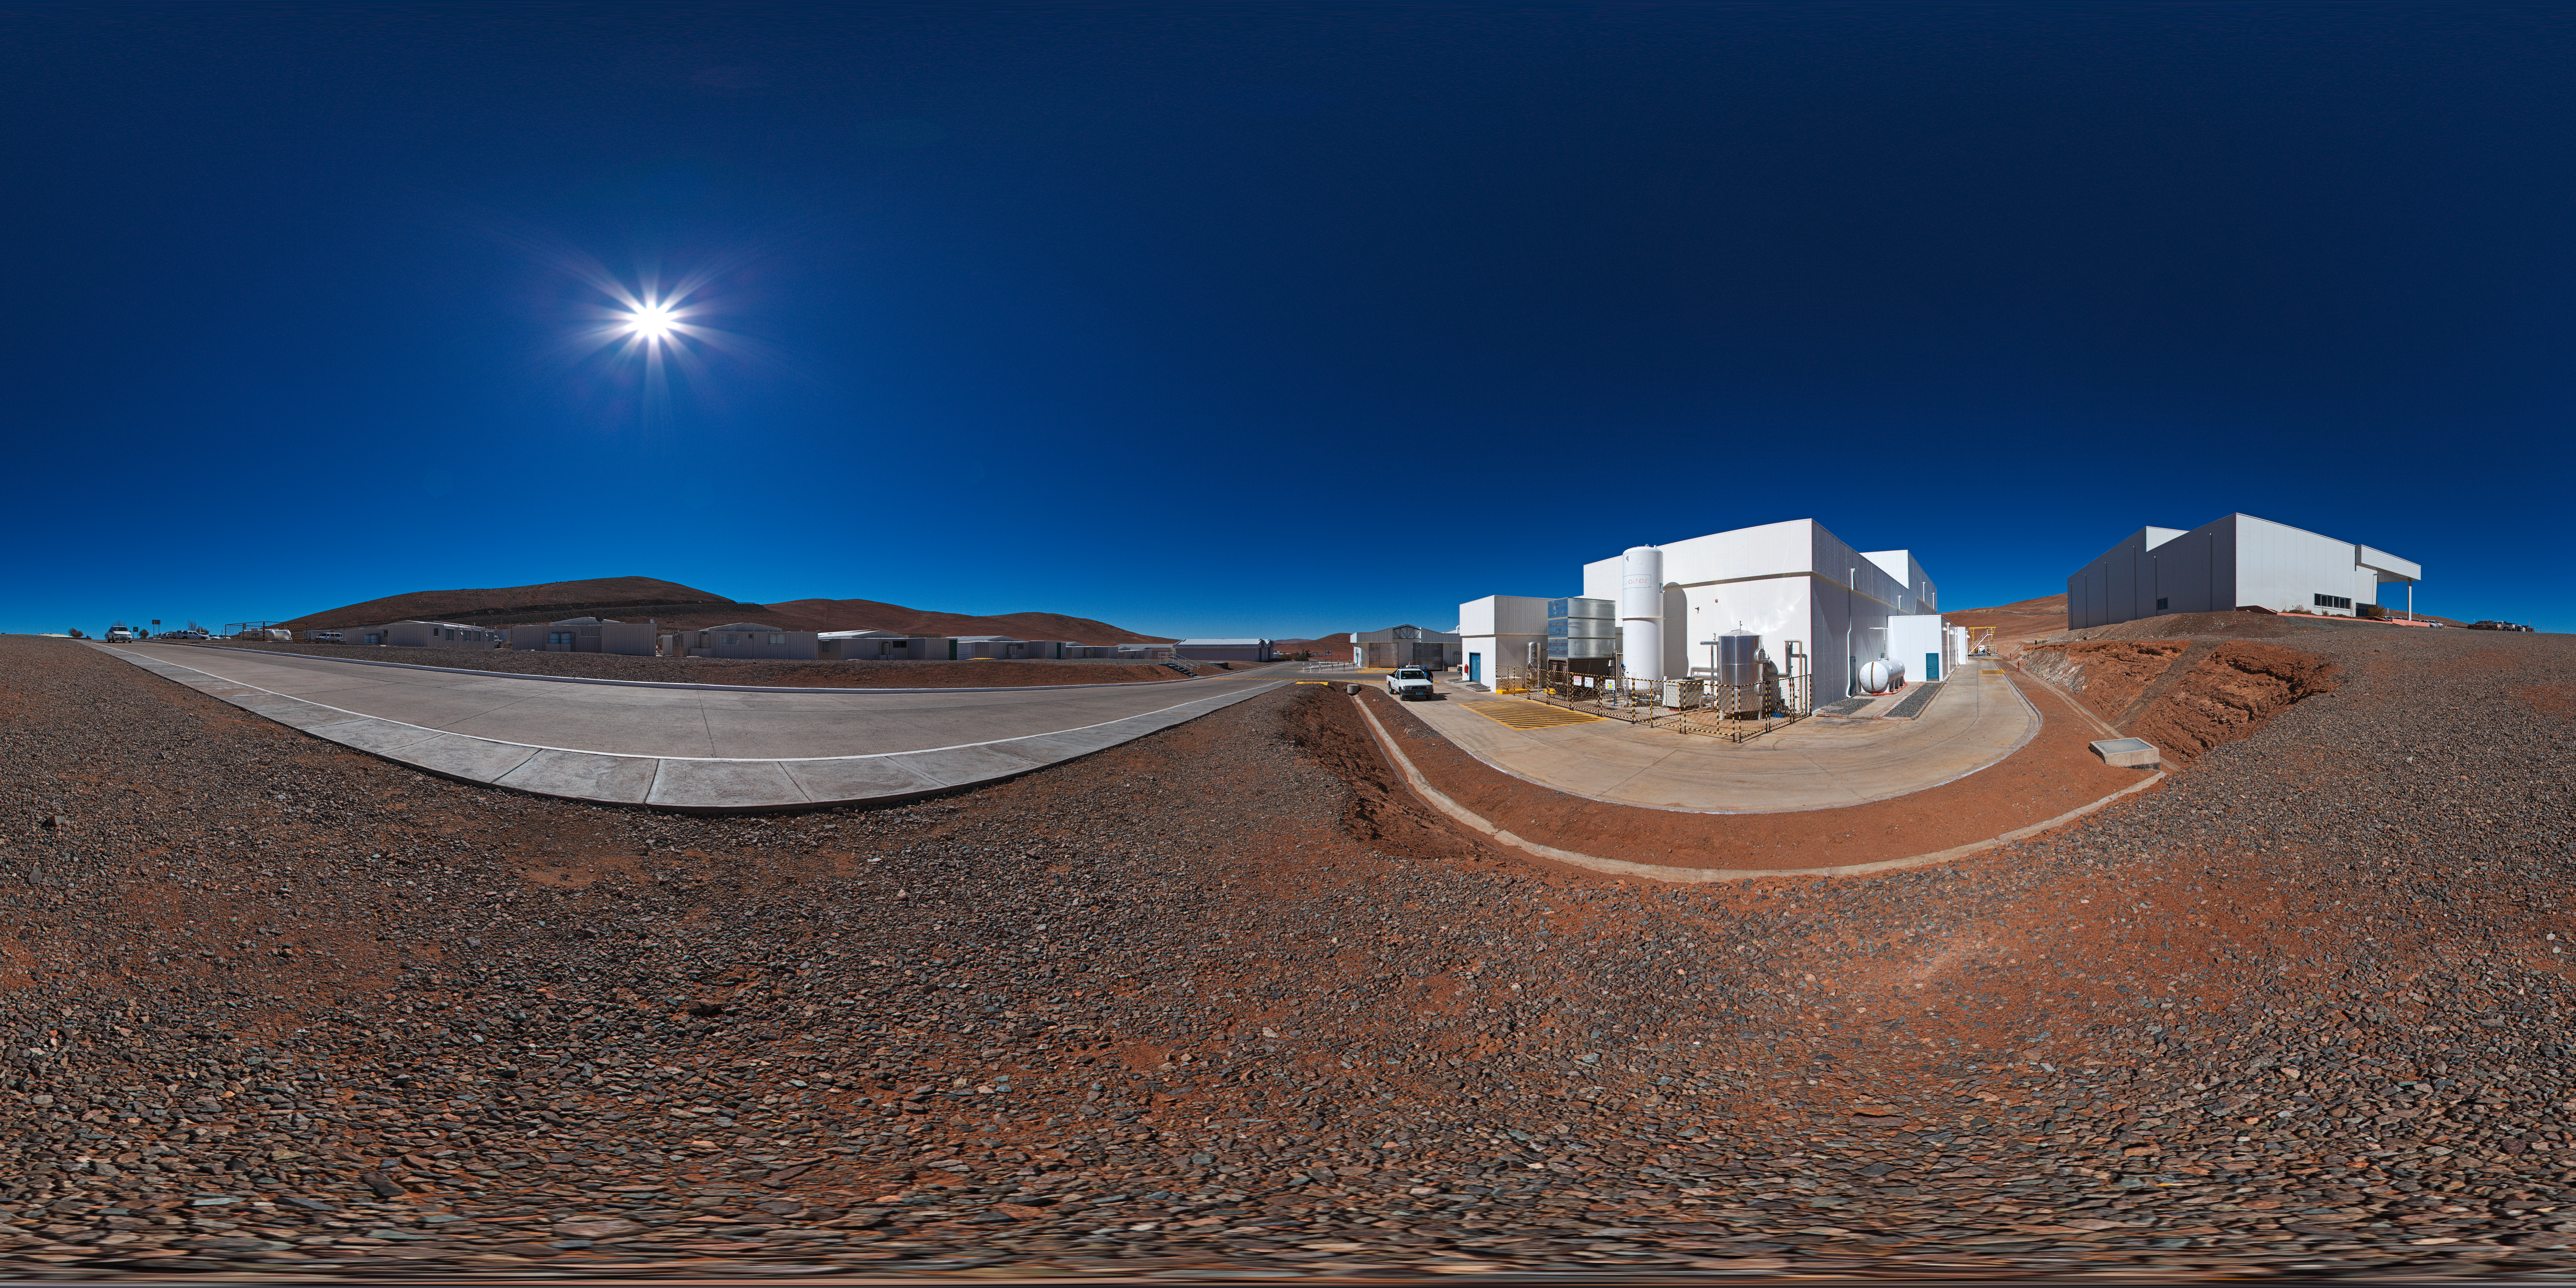

MMB from outside

A 360 degree panorama outside the Mirror Maintenance Building (MMB) at Paranal: a large and complex structure that has been constructed next to the base camp, at the foot of the Paranal mountain. In order to hold the large VLT mirrors, this coating plant has a diameter of 9.4 metres.

Credit: ESO